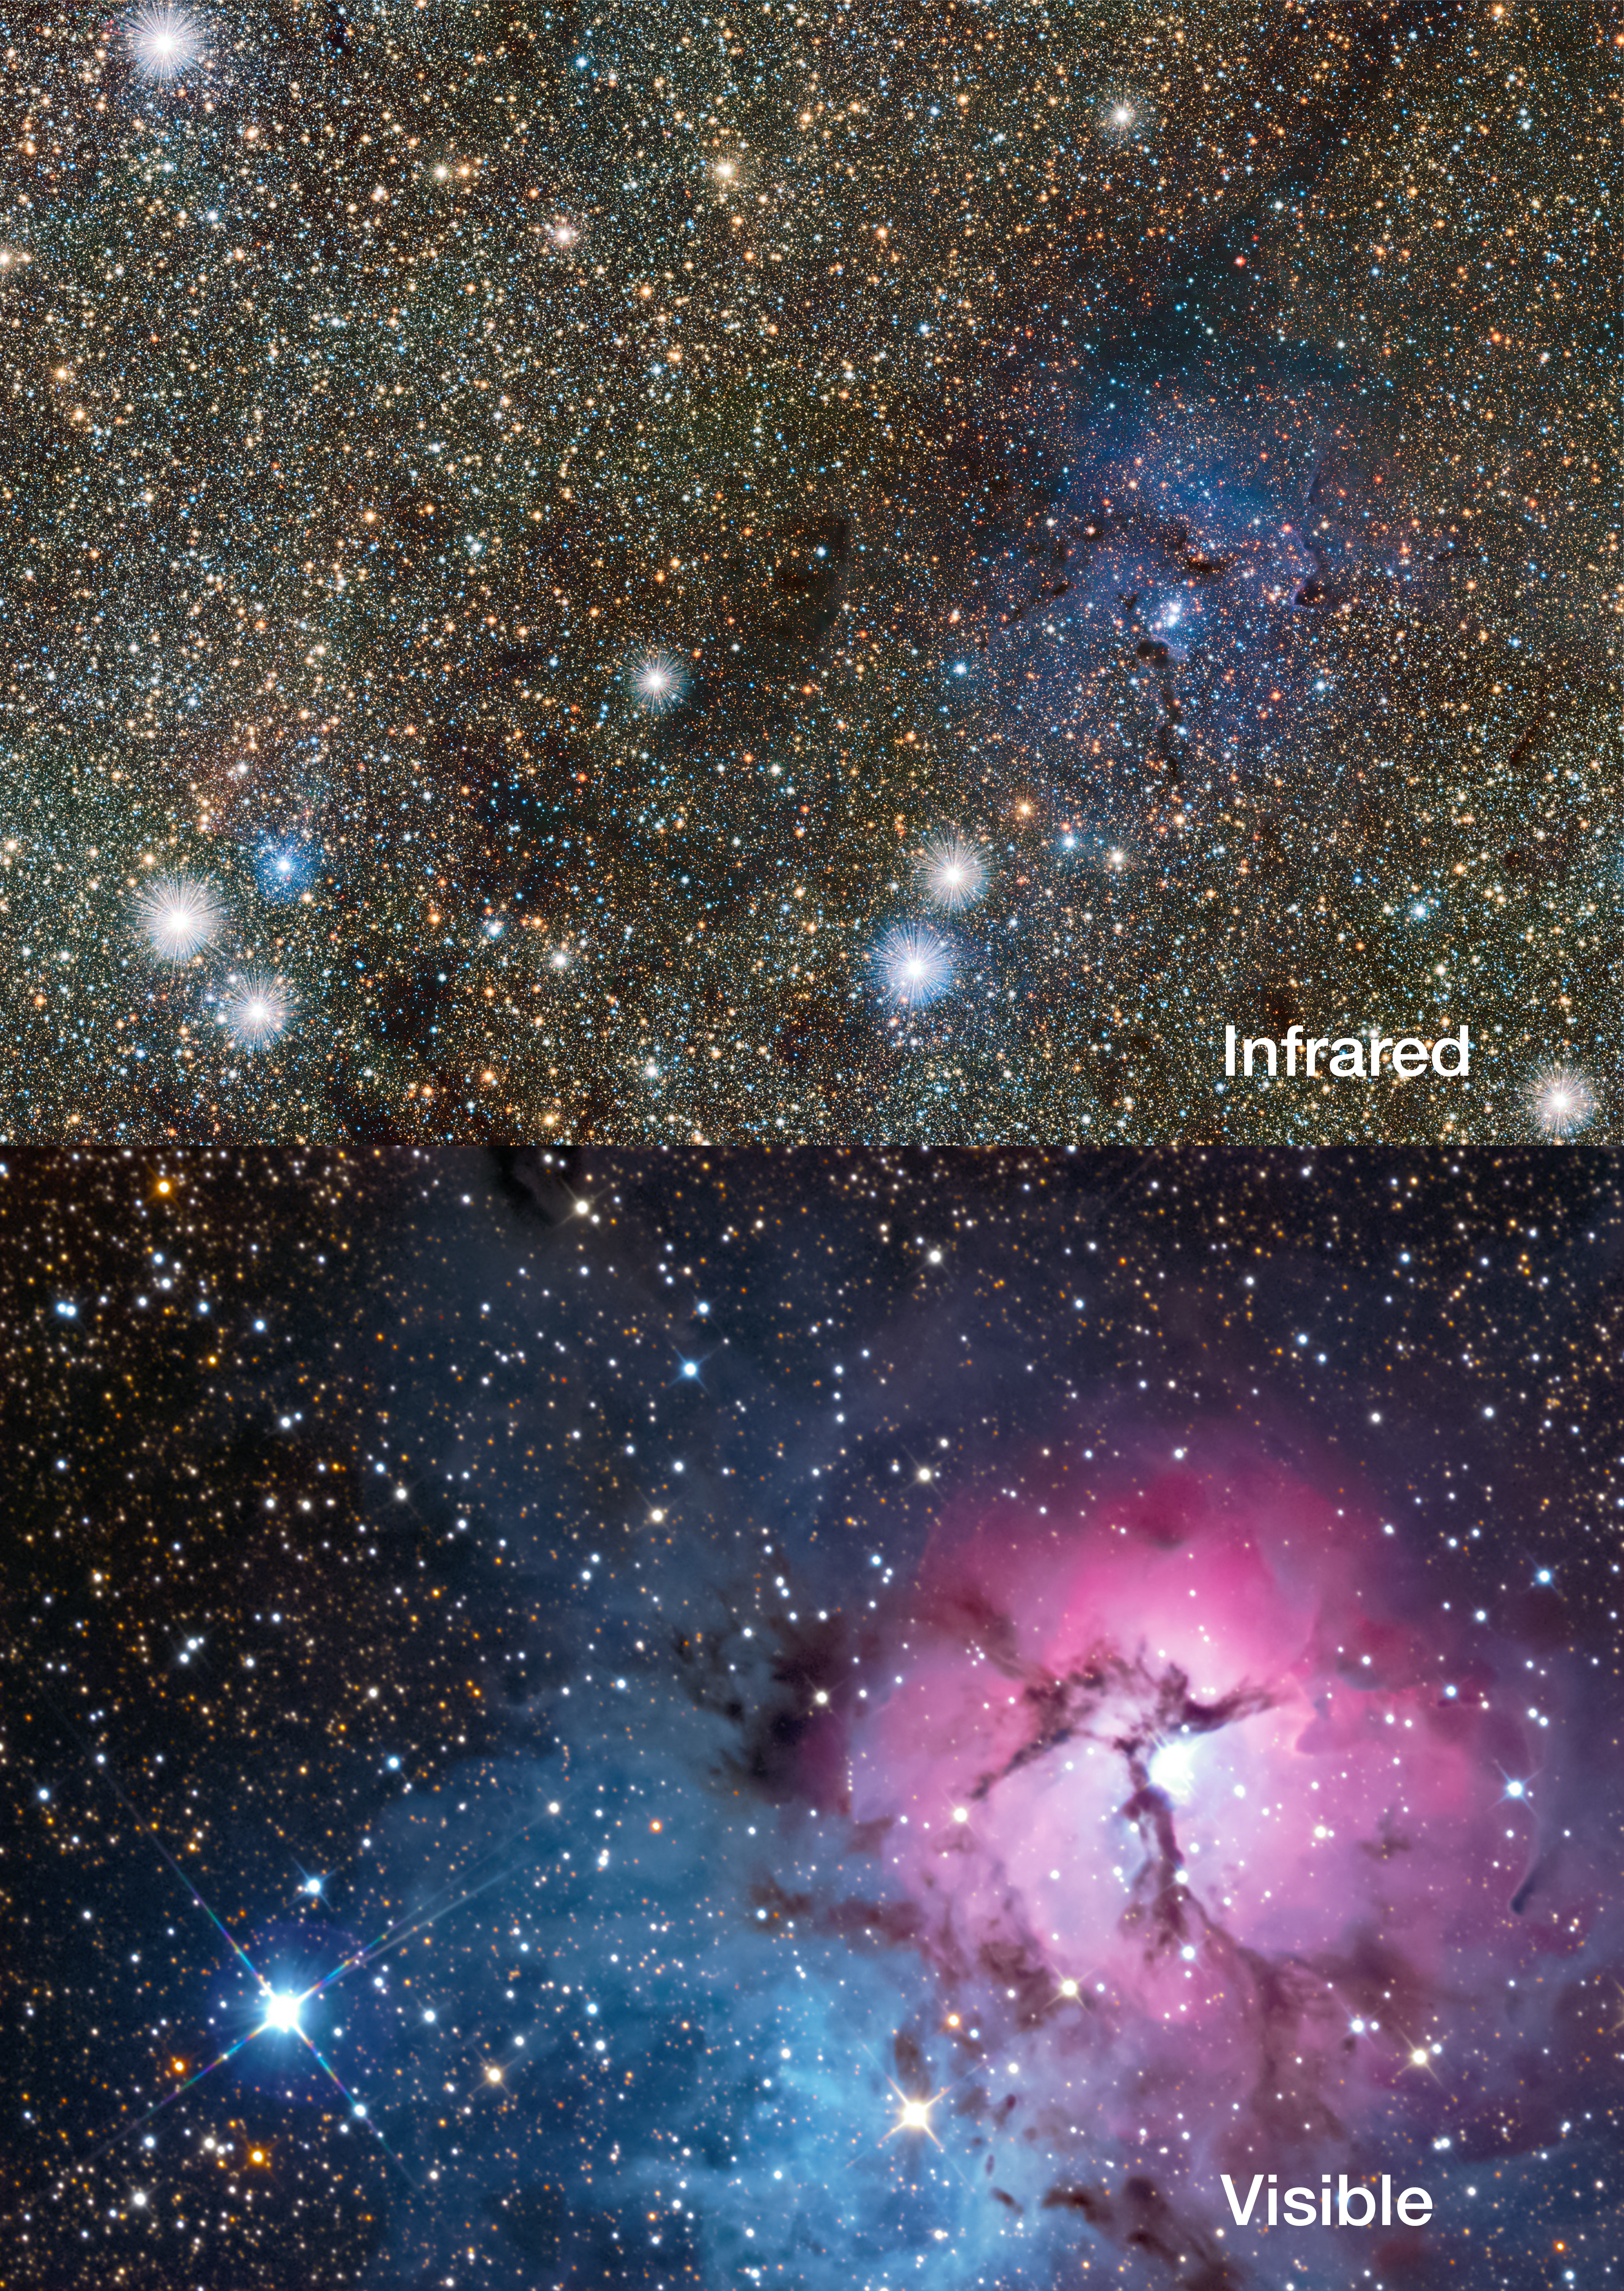

Comparison of the Trifid Nebula in visible and infrared light

This picture compares a new view of the Trifid Nebula in infrared light, from the VVV VISTA survey (top) with a more familiar visible-light view from a small telescope (bottom). The glowing clouds of gas and dust are much less prominent in the infrared view, but many more stars behind the nebula become apparent, including two newly discovered Cepheid variable stars.

Credit: ESO/VVV consortium/D. Minniti/Gábor Tóth